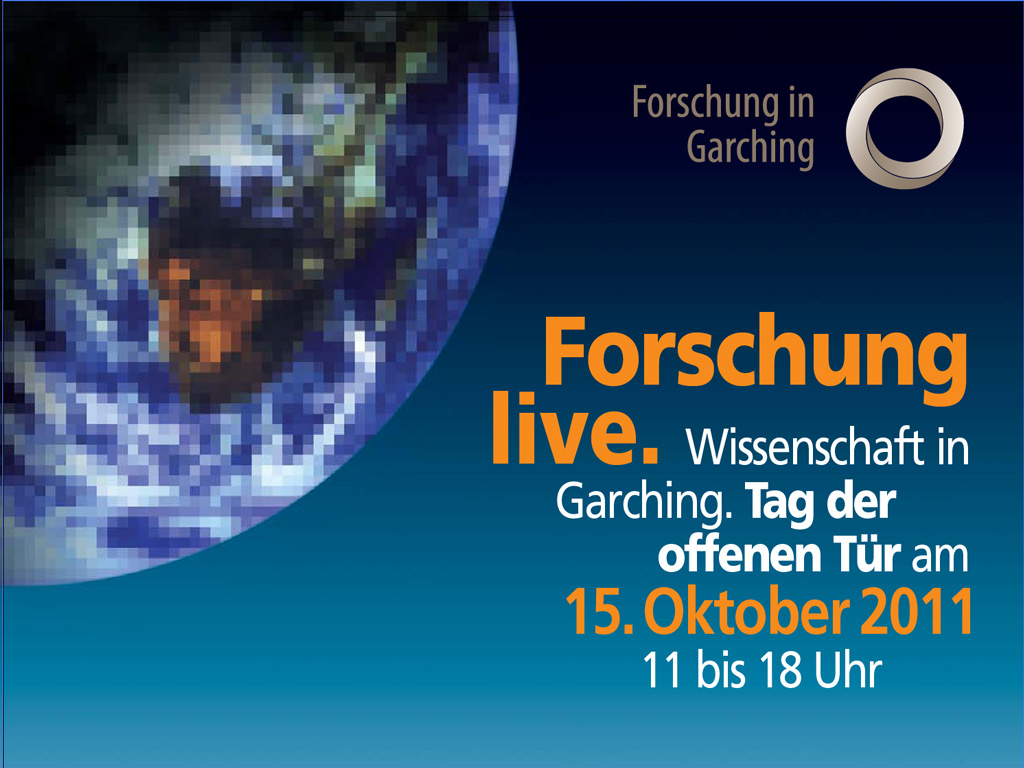

Open House Day 2011

For more information, see http://www.eso.org/public/announcements/ann11056/

Credit: ESO